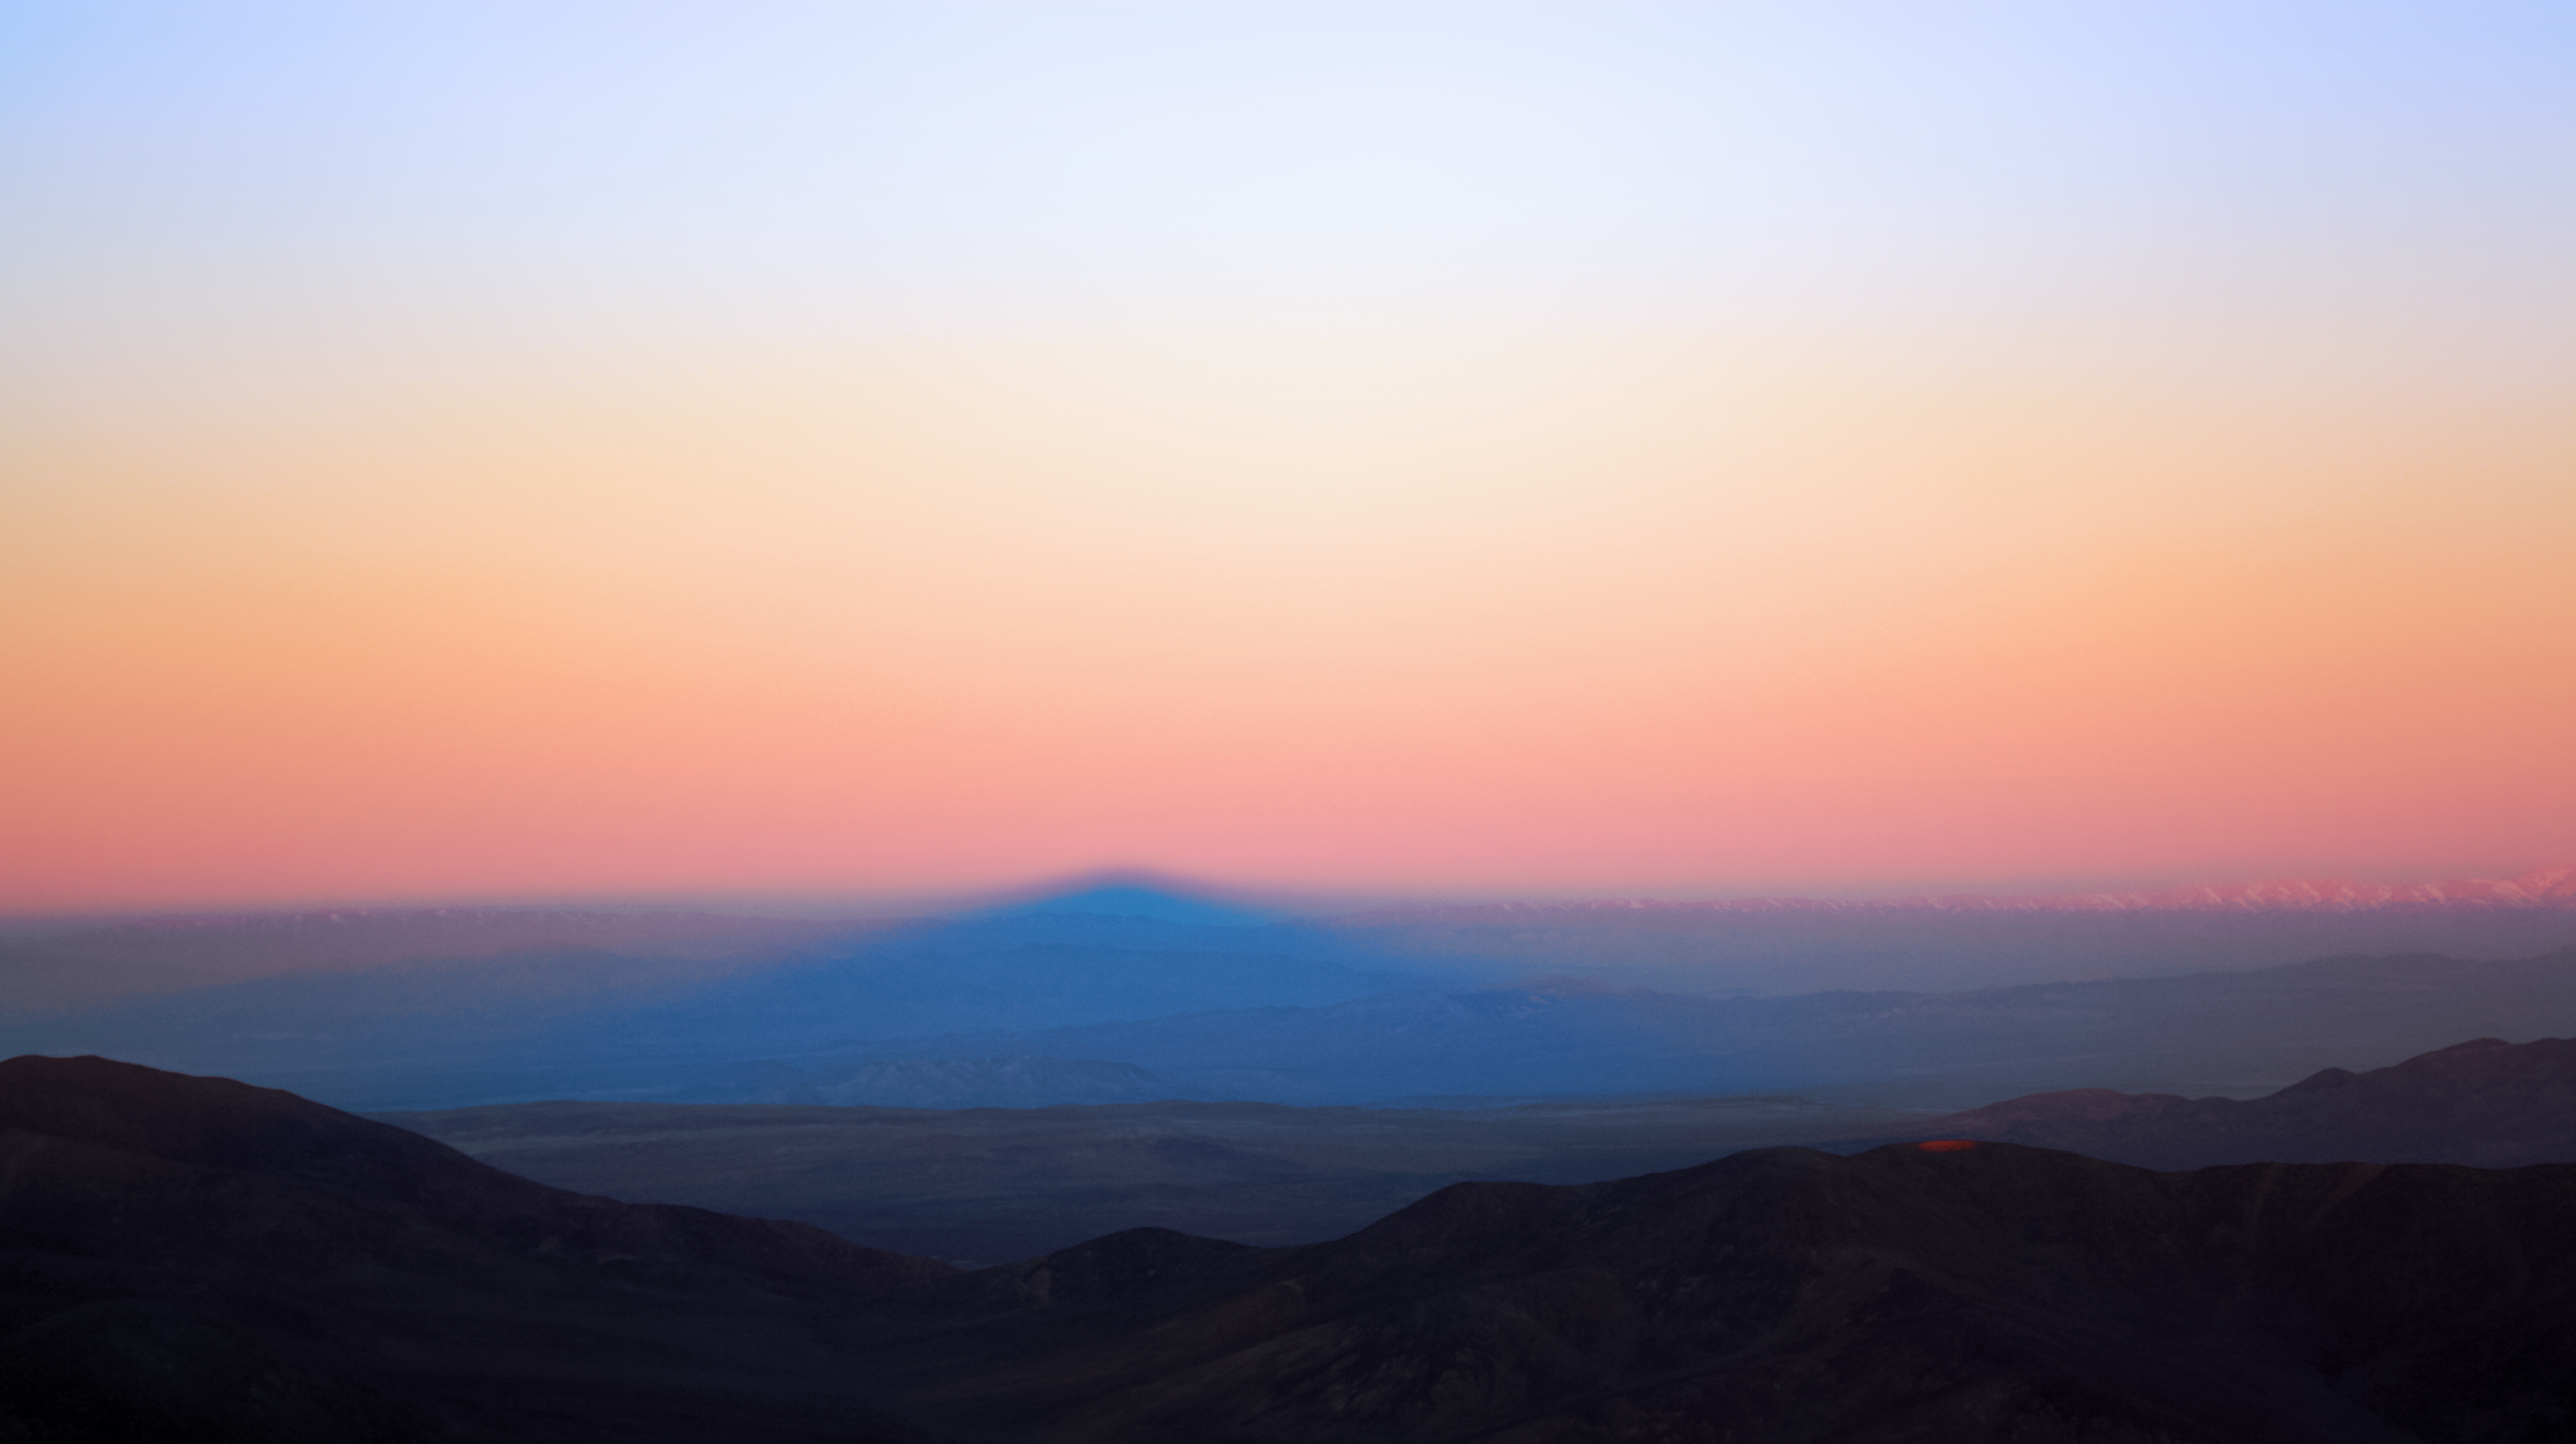

Desert sunrise

Sunrise starts to illuminate the rugged terrain of the Chilean desert in this stunning landscape shot.

Credit: F. Char/ESO